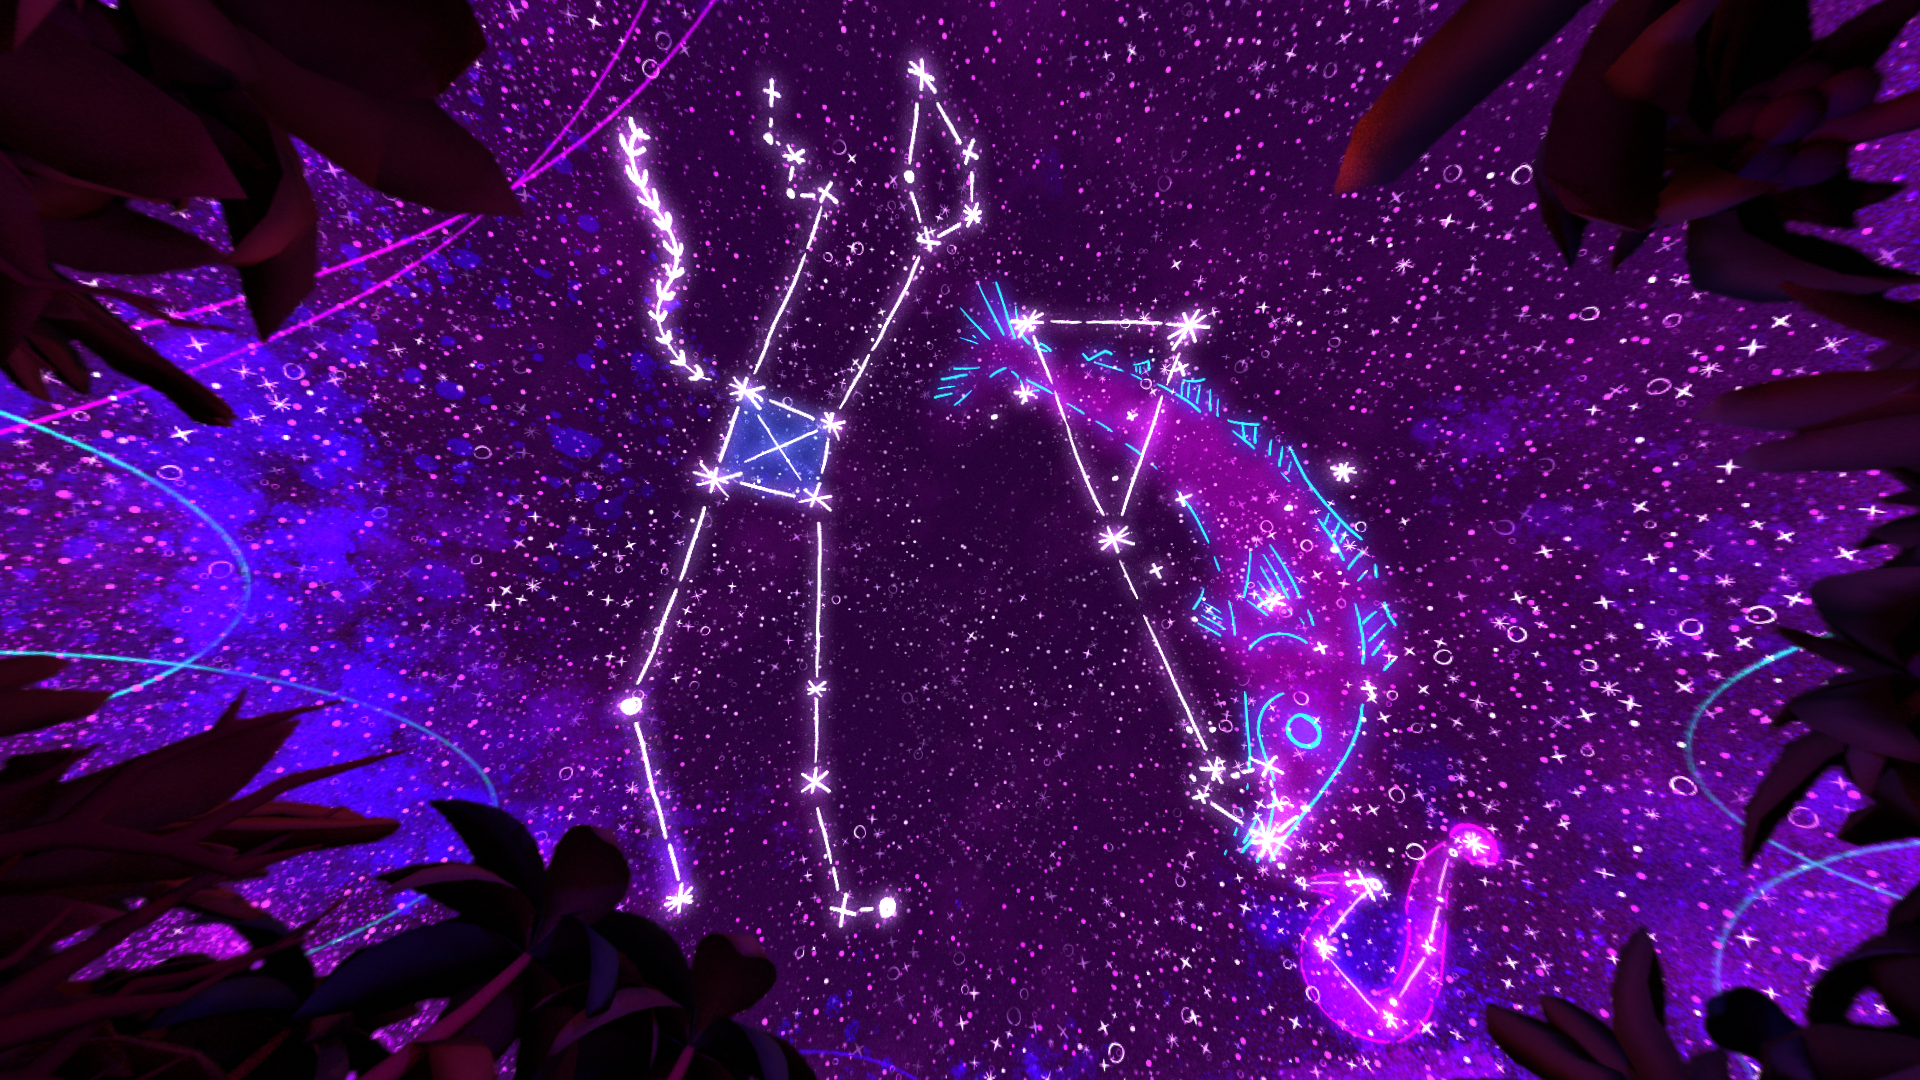

One Sky Project Representing the Night Sky

Different cultures find different shapes and ascribe different meanings to patterns in the night sky. In an effort to foster greater understanding of humanity’s connection to the sky, the One Sky Project, which is led by the ‘Imiloa Astronomy Center, has released a series of seven short fulldome films and a compiled feature film focusing on cultural and Indigenous astronomy.

Credit: One Sky Project/SG360/TMT/‘Imiloa/CalAcademy/NSF NOIRLab